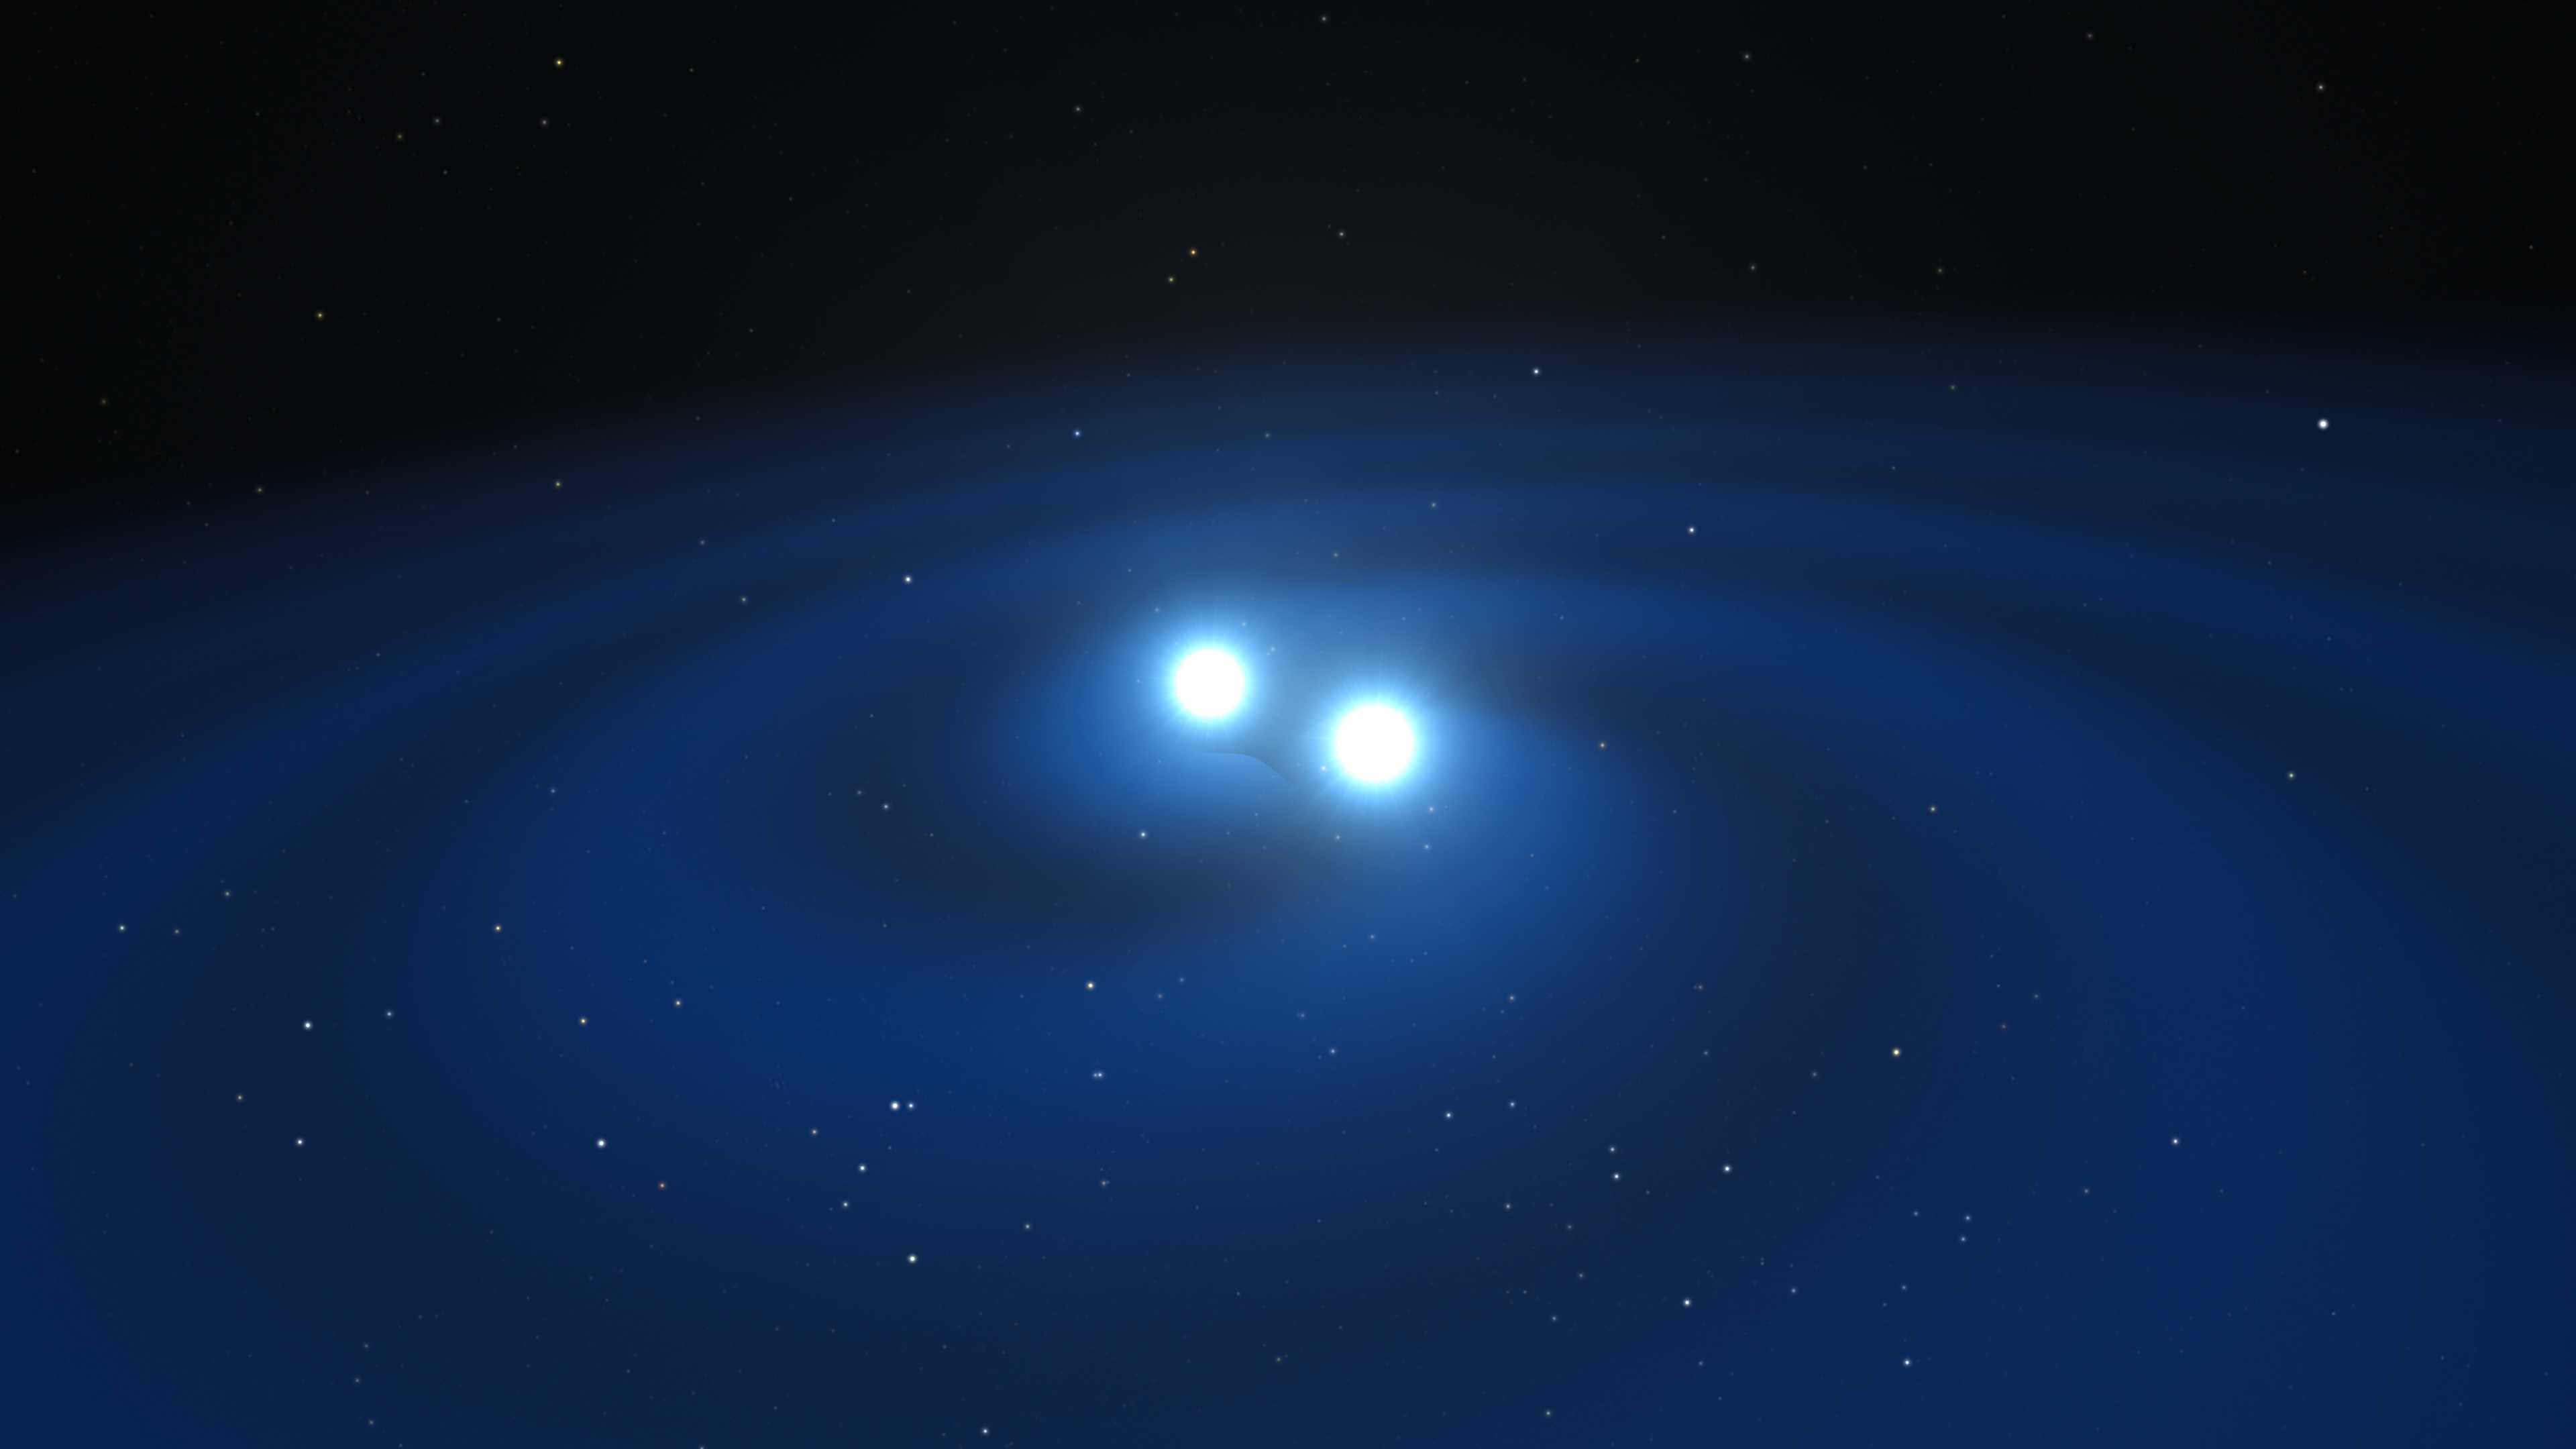

Artist’s impression of merging neutron stars

This artist’s impression shows two tiny but very dense neutron stars at the point at which they merge and explode as a kilonova. Such a very rare event is expected to produce both gravitational waves and a short gamma-ray burst, both of which were observed on 17 August 2017 by LIGO–Virgo and Fermi/INTEGRAL respectively. Subsequent detailed observations with many ESO telescopes confirmed that this object, seen in the galaxy NGC 4993 about 130 million light-years from the Earth, is indeed a kilonova. Such objects are the main source of very heavy chemical elements, such as gold and platinum, in the Universe.

Credit: ESO/L. Calçada/M. Kornmesser